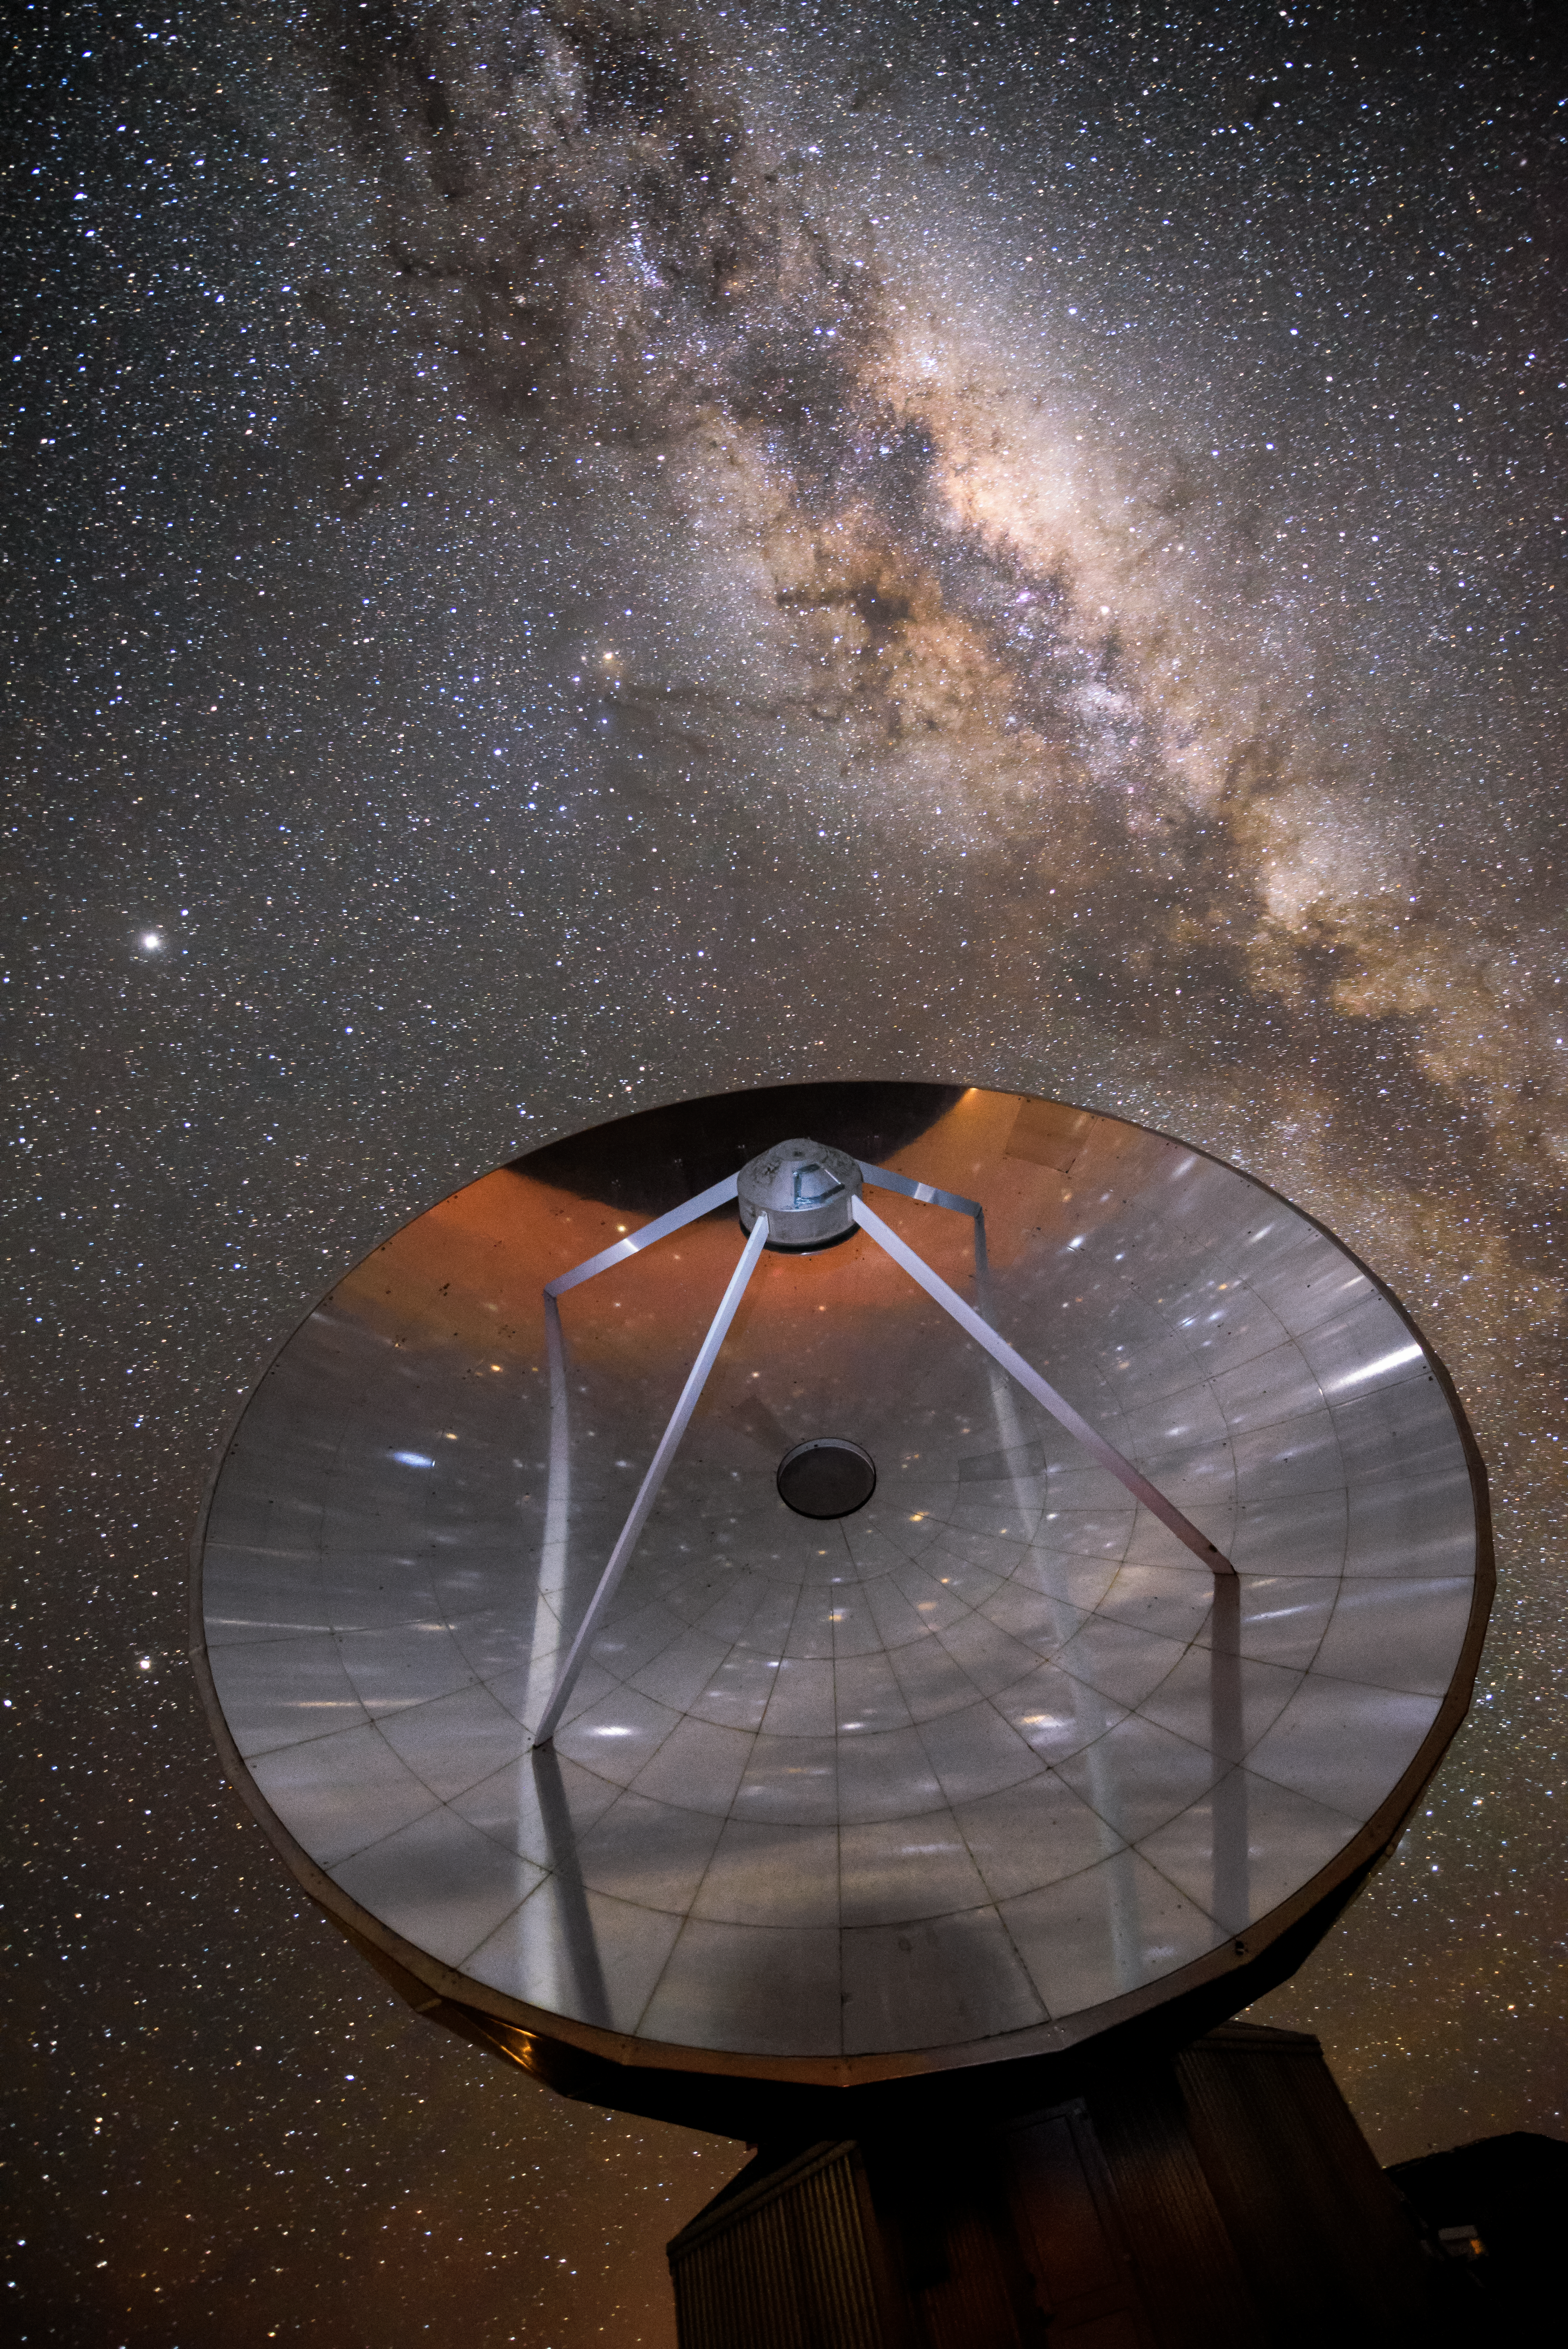

Starry reflections on the Swedish–ESO Submillimetre Telescope

The starry skies are reflected in one of the many telescopes hosted at La Silla, ESO's first observatory. The Milky Way can be seen as a bright band crossing the top right corner. This picture demonstrates one of the clear skies that astronomers here enjoy on more than 300 nights per year. As the home of such advanced instruments as the New Technology Telescope (NTT) and the High Accuracy Radial velocity Planet Searcher (HARPS), La Silla remains among the most scientifically productive observatories in the world.

Credit: G. Hüdepohl (atacamaphoto.com)/ESO